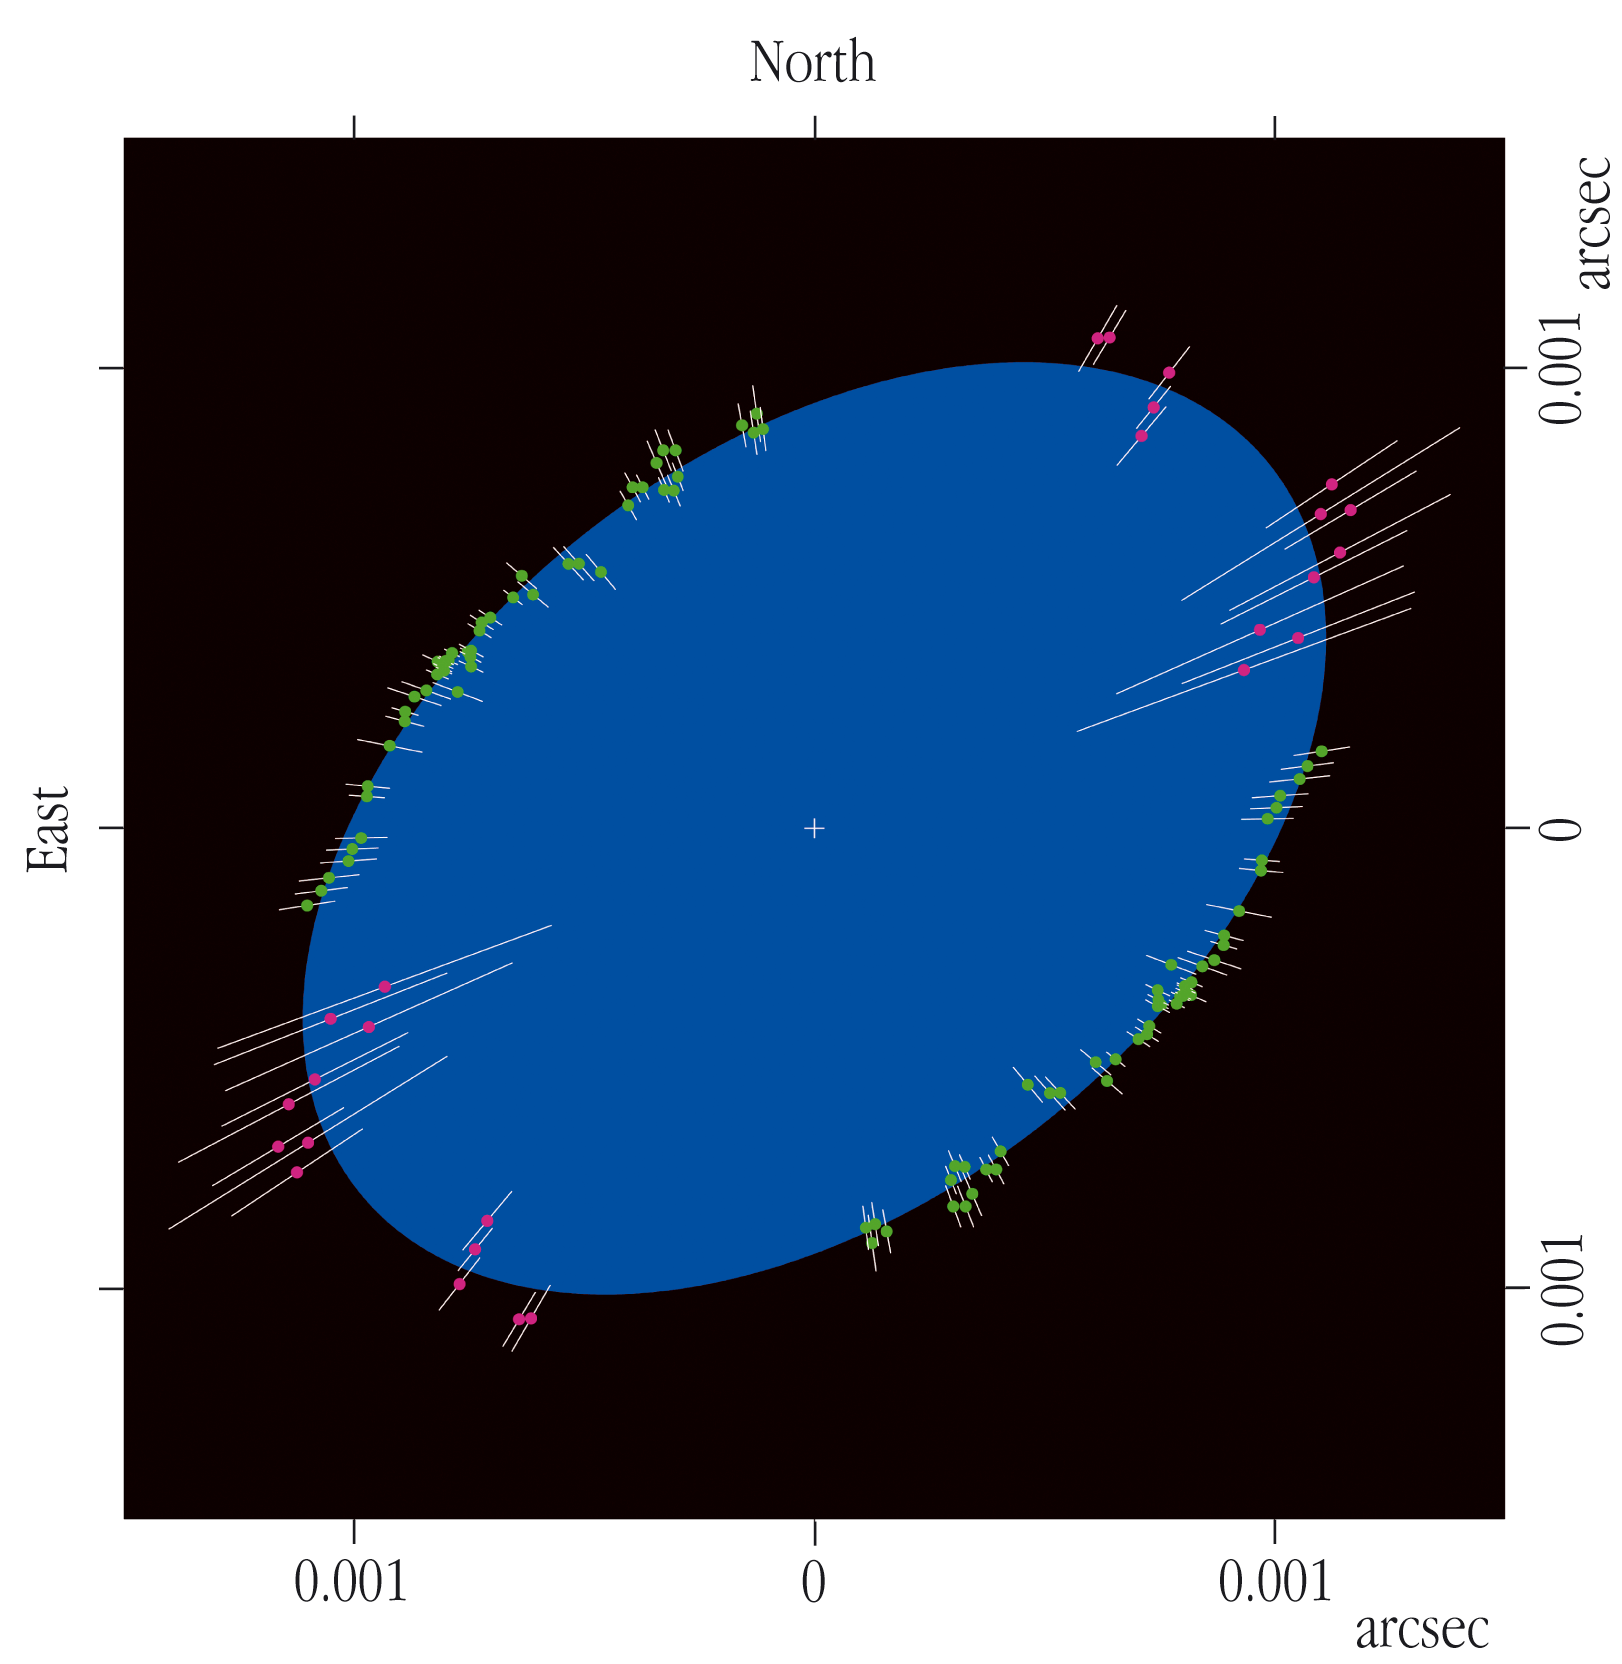

The shape of Achernar

Profile of the rapidly rotating star Achernar, as deduced from observations with the VLT Interferometer (VLTI). The size is indicated in units of 0.001 arcsec (milli-arcsec). Individual angular diameter measurements are indicated by pairs of small points with associated error bars on opposite sides of the centre. The fully drawn curve represents the best fitting ellipse. The ratio of the axes is 1.56 ± 0.05. The major axis of this ellipse is a measure of the "real" size of the star. Because of the projection effect, the minor axis shows the largest possible extension in the perpendicular direction. The axes ratio is therefore a minimal value; the star may be even more flattened than suggested by this ellipse.

Credit: ESO